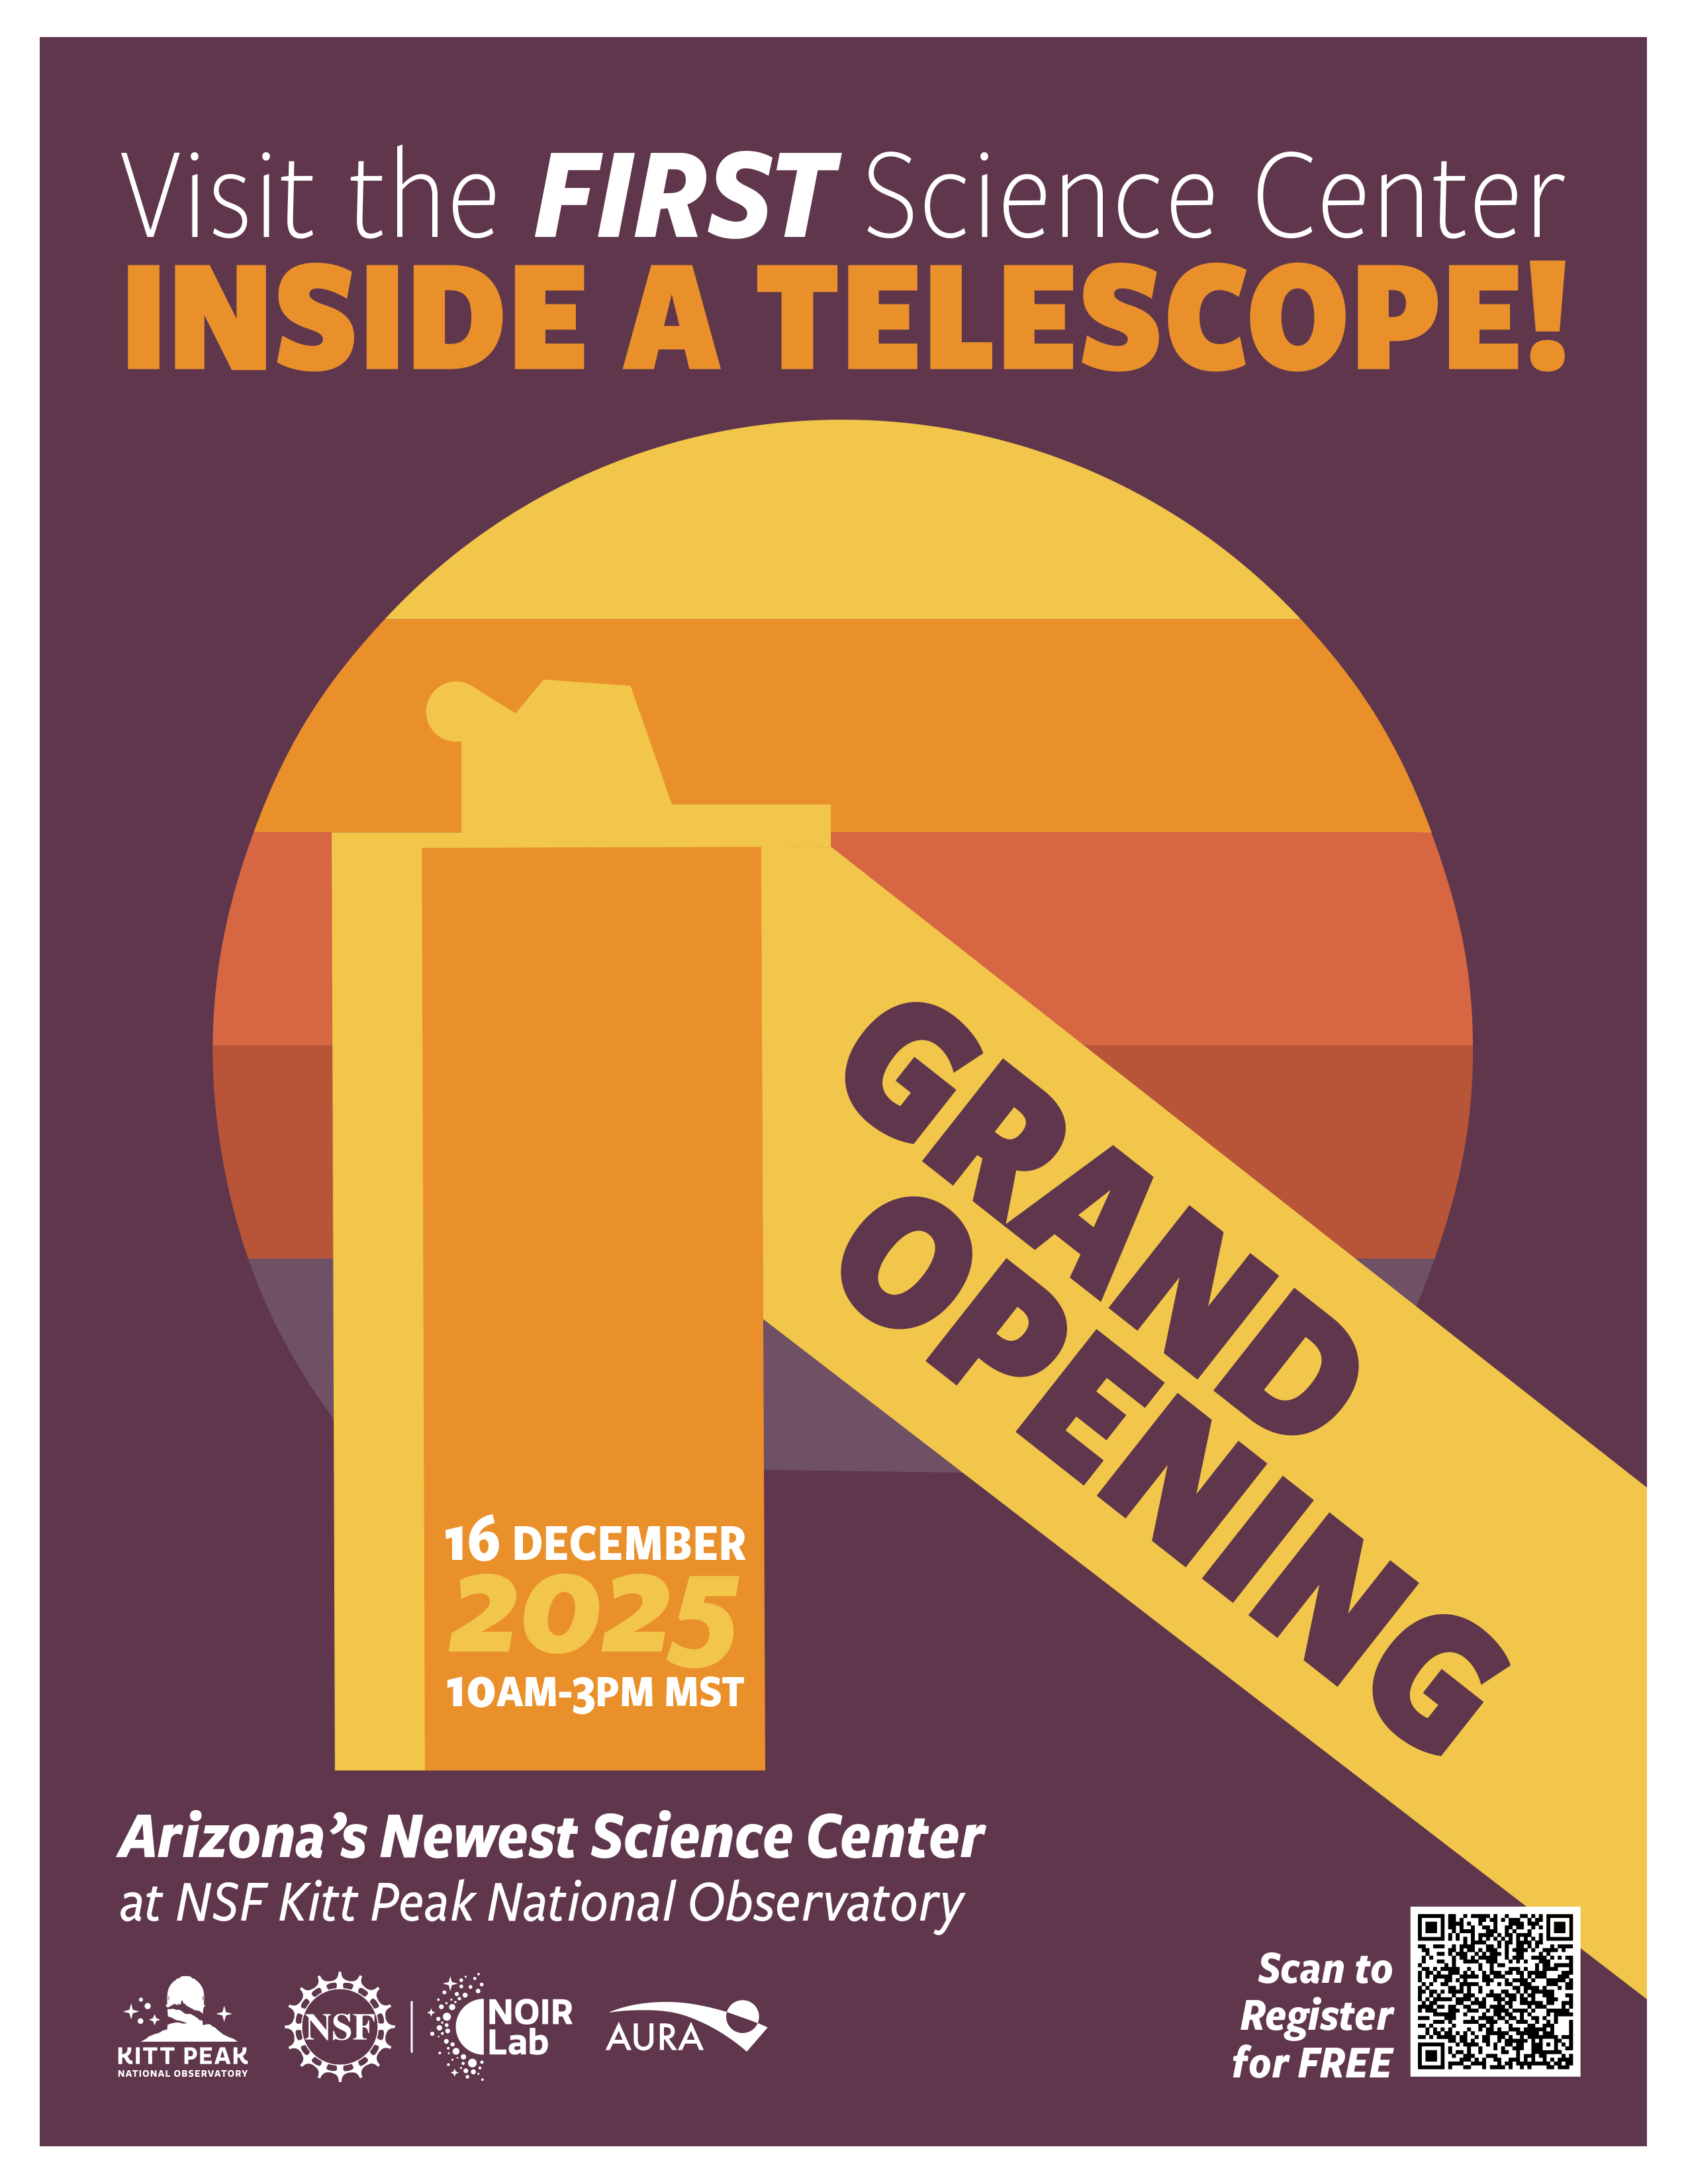

Windows Center Opening Poster

Credit: NOIRLab/NSF/AURA/P. Marenfeld